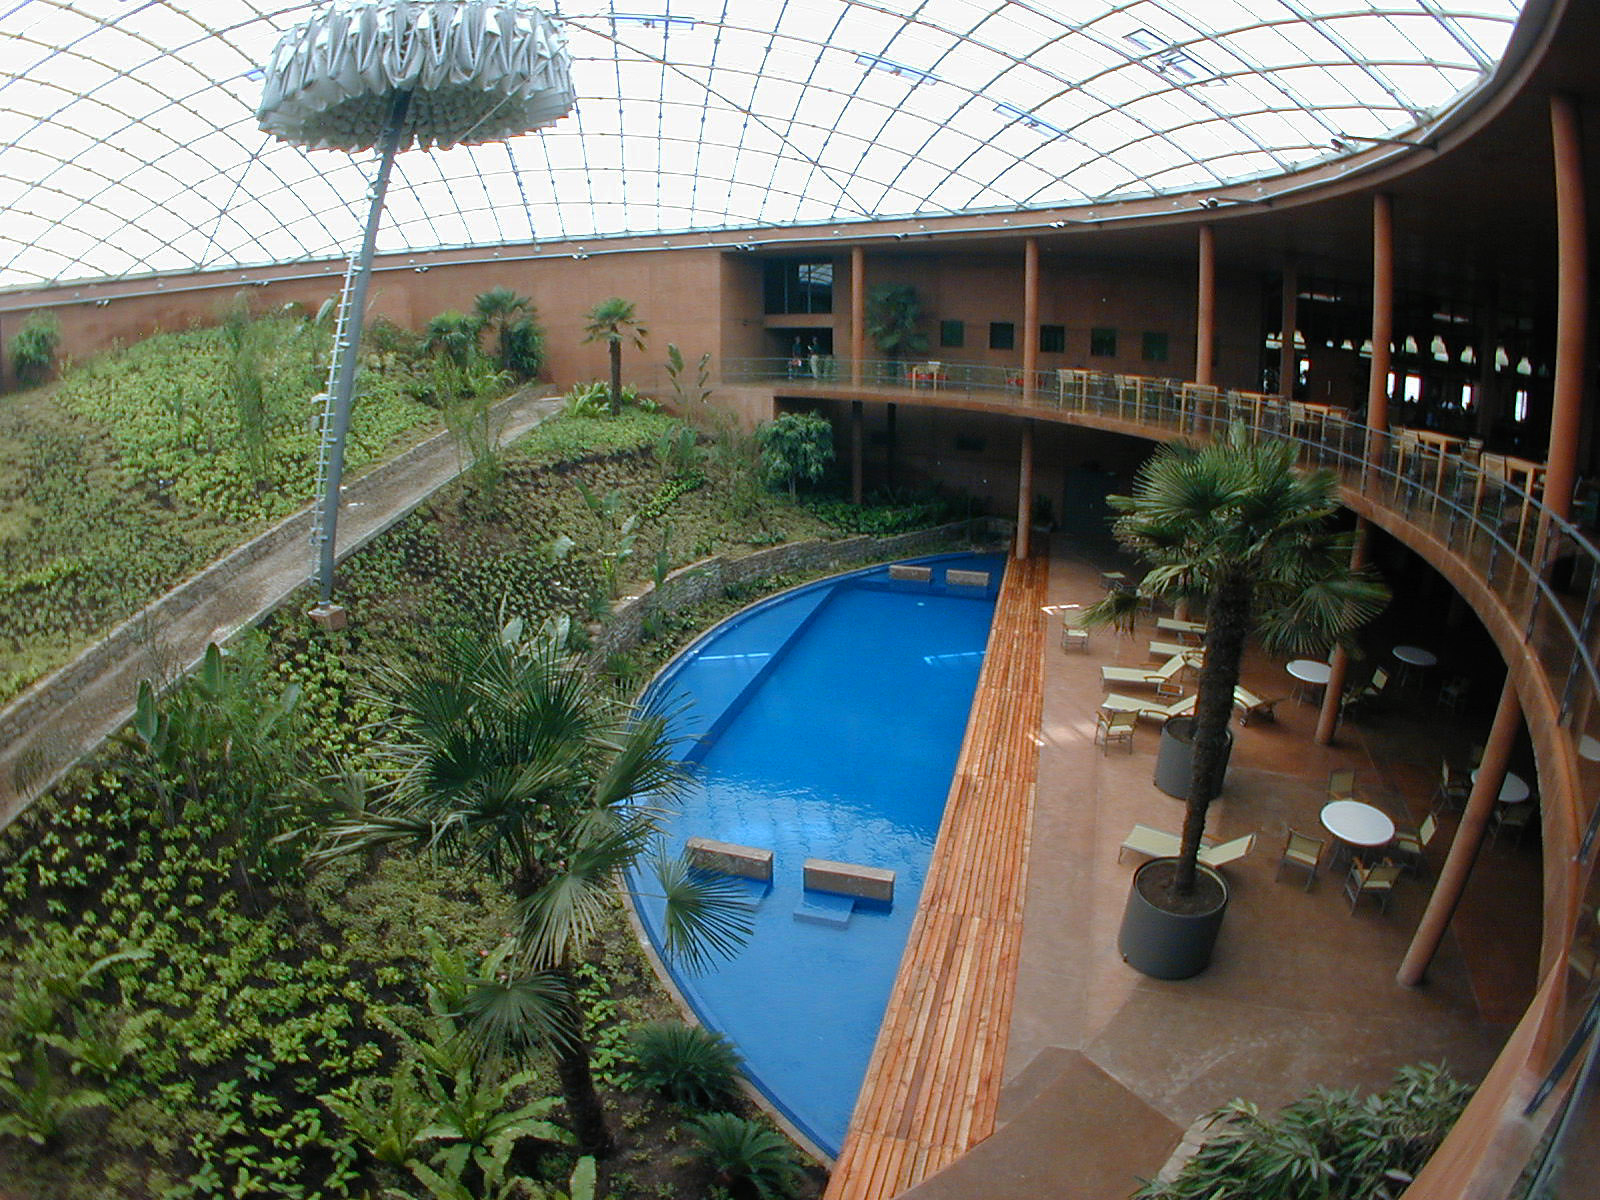

The Paranal Residencia

The swimming pool at the lowest floor of the Residencia was introduced into the project as a part of the humidification system. However, it also serves as an important psychological element that helps to overcome the harsh living conditions, especially for the permanent staff.

Credit: ESO/M.Tarenghi